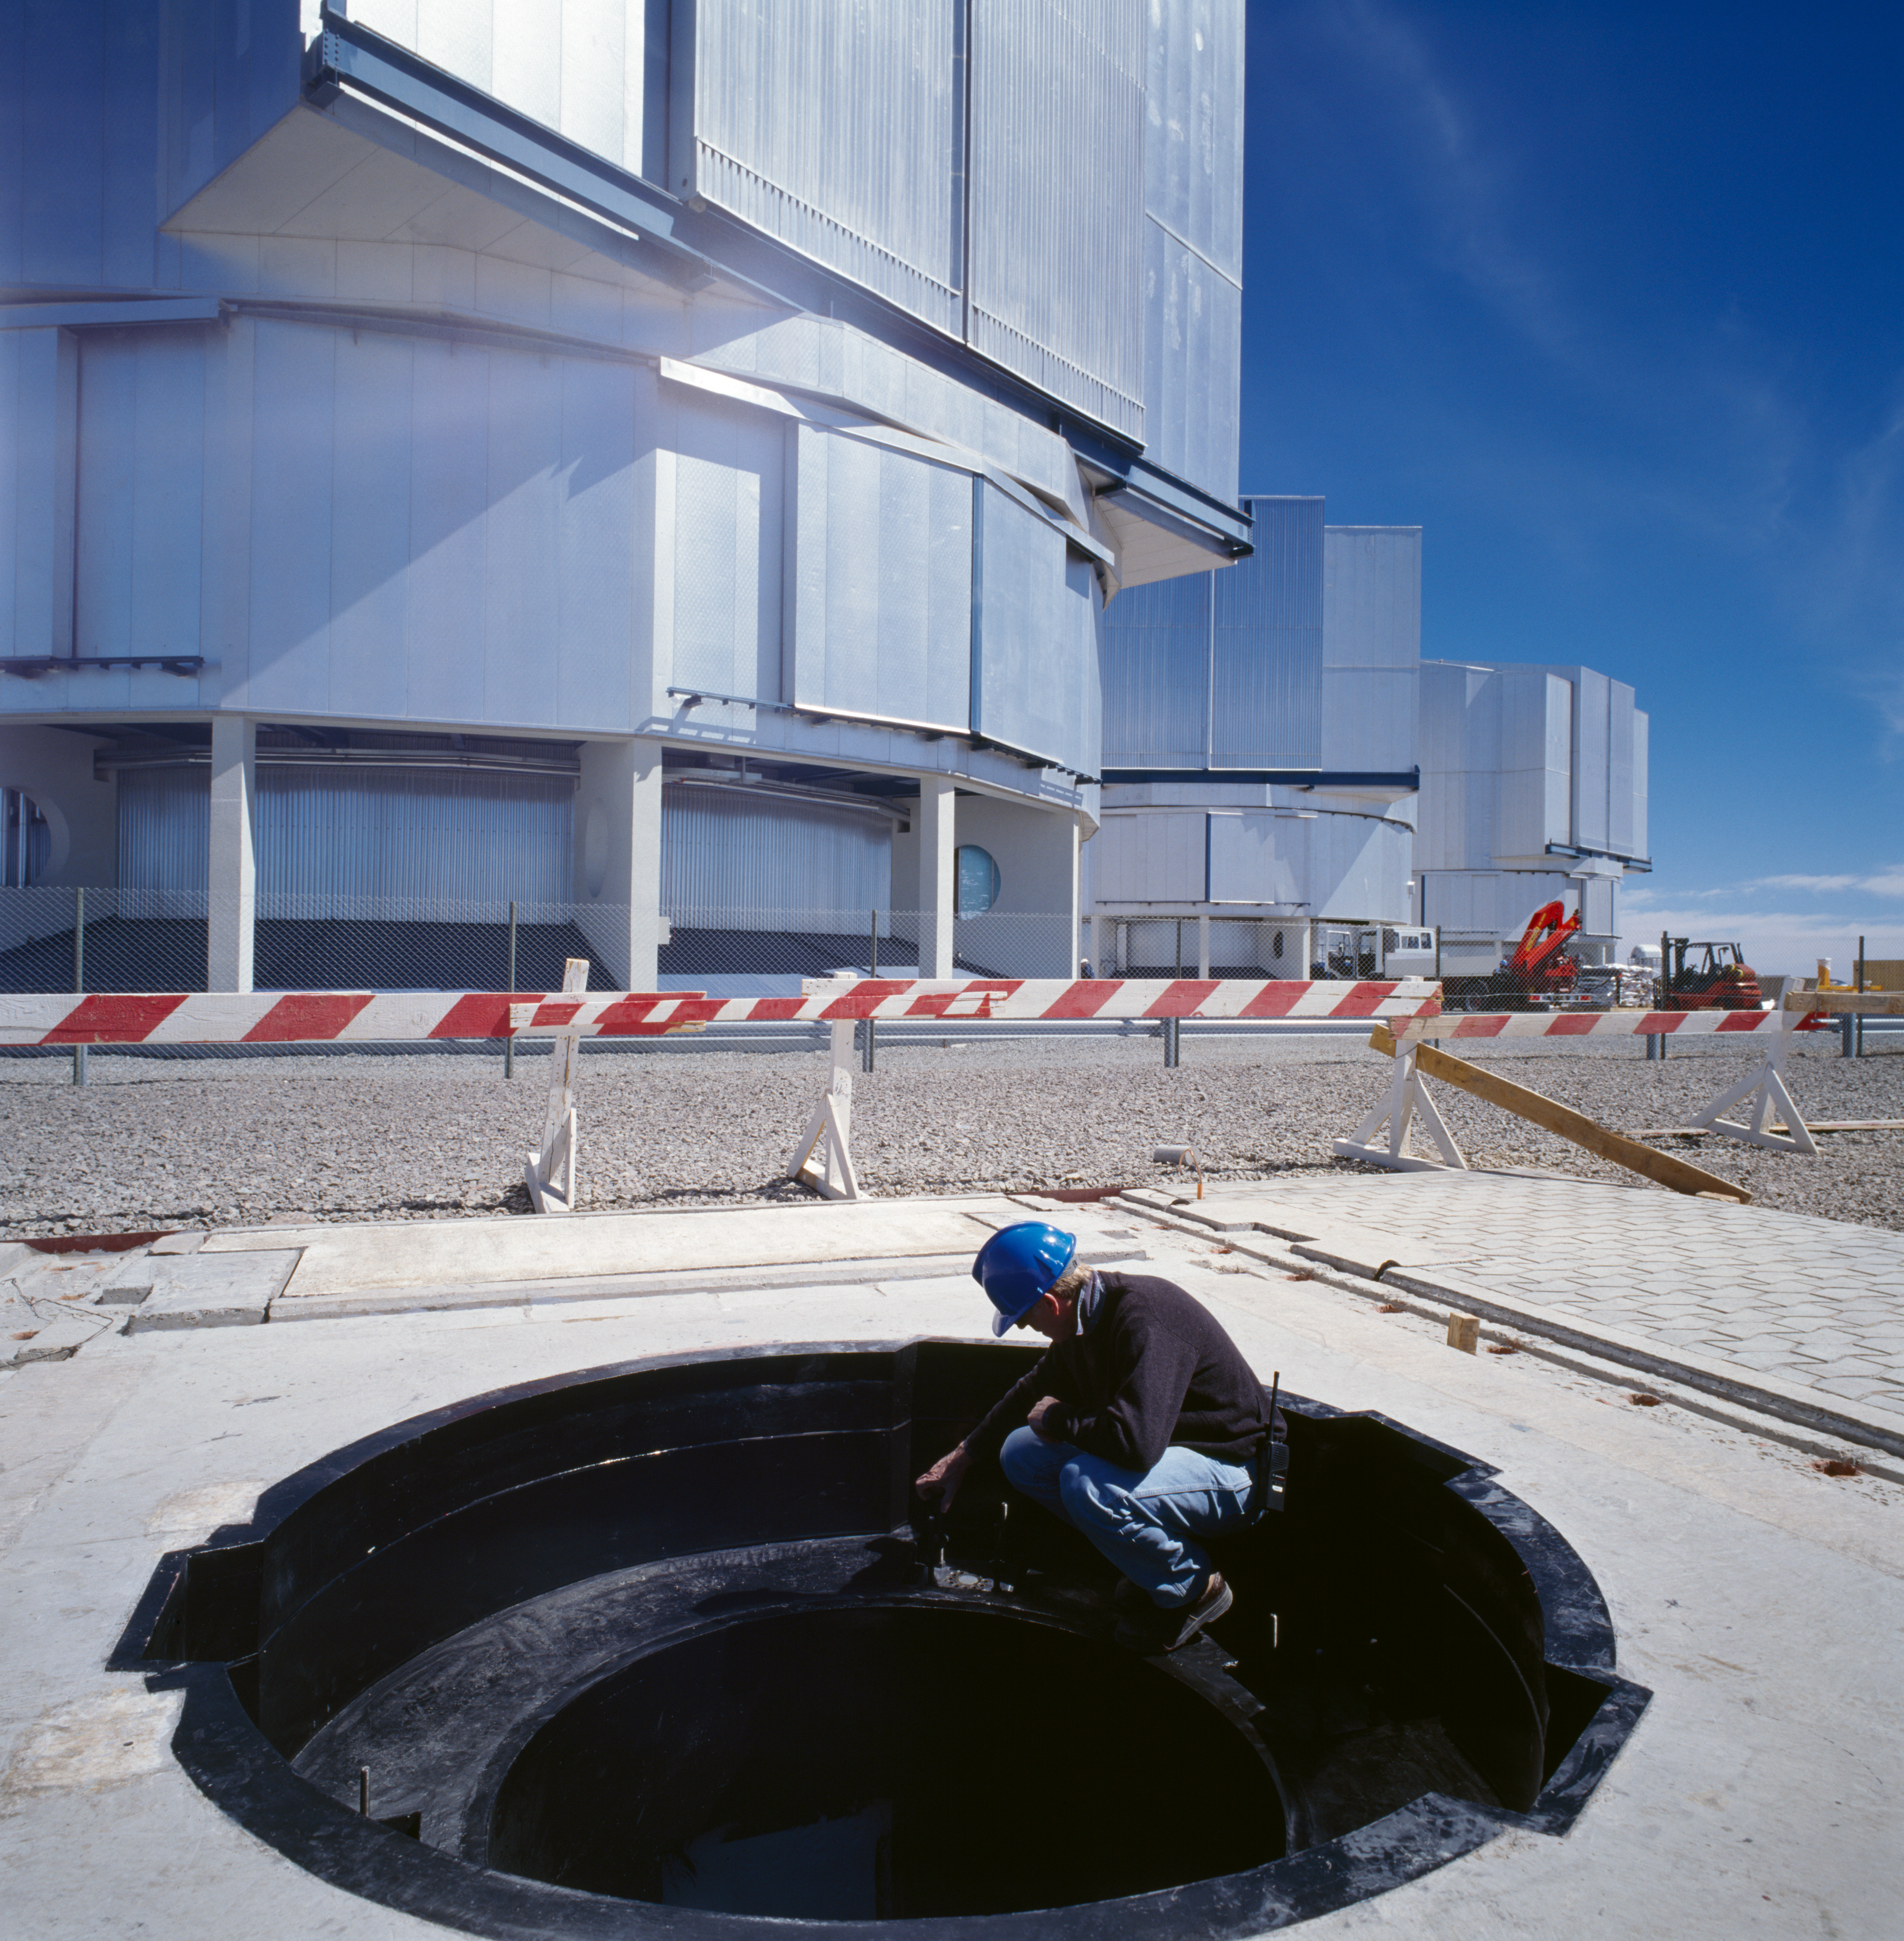

Working at Paranal

Working on the VLT Platform at the Paranal Observatory in Chile. This photograph was obtained in December 2000.

Credit: ESO